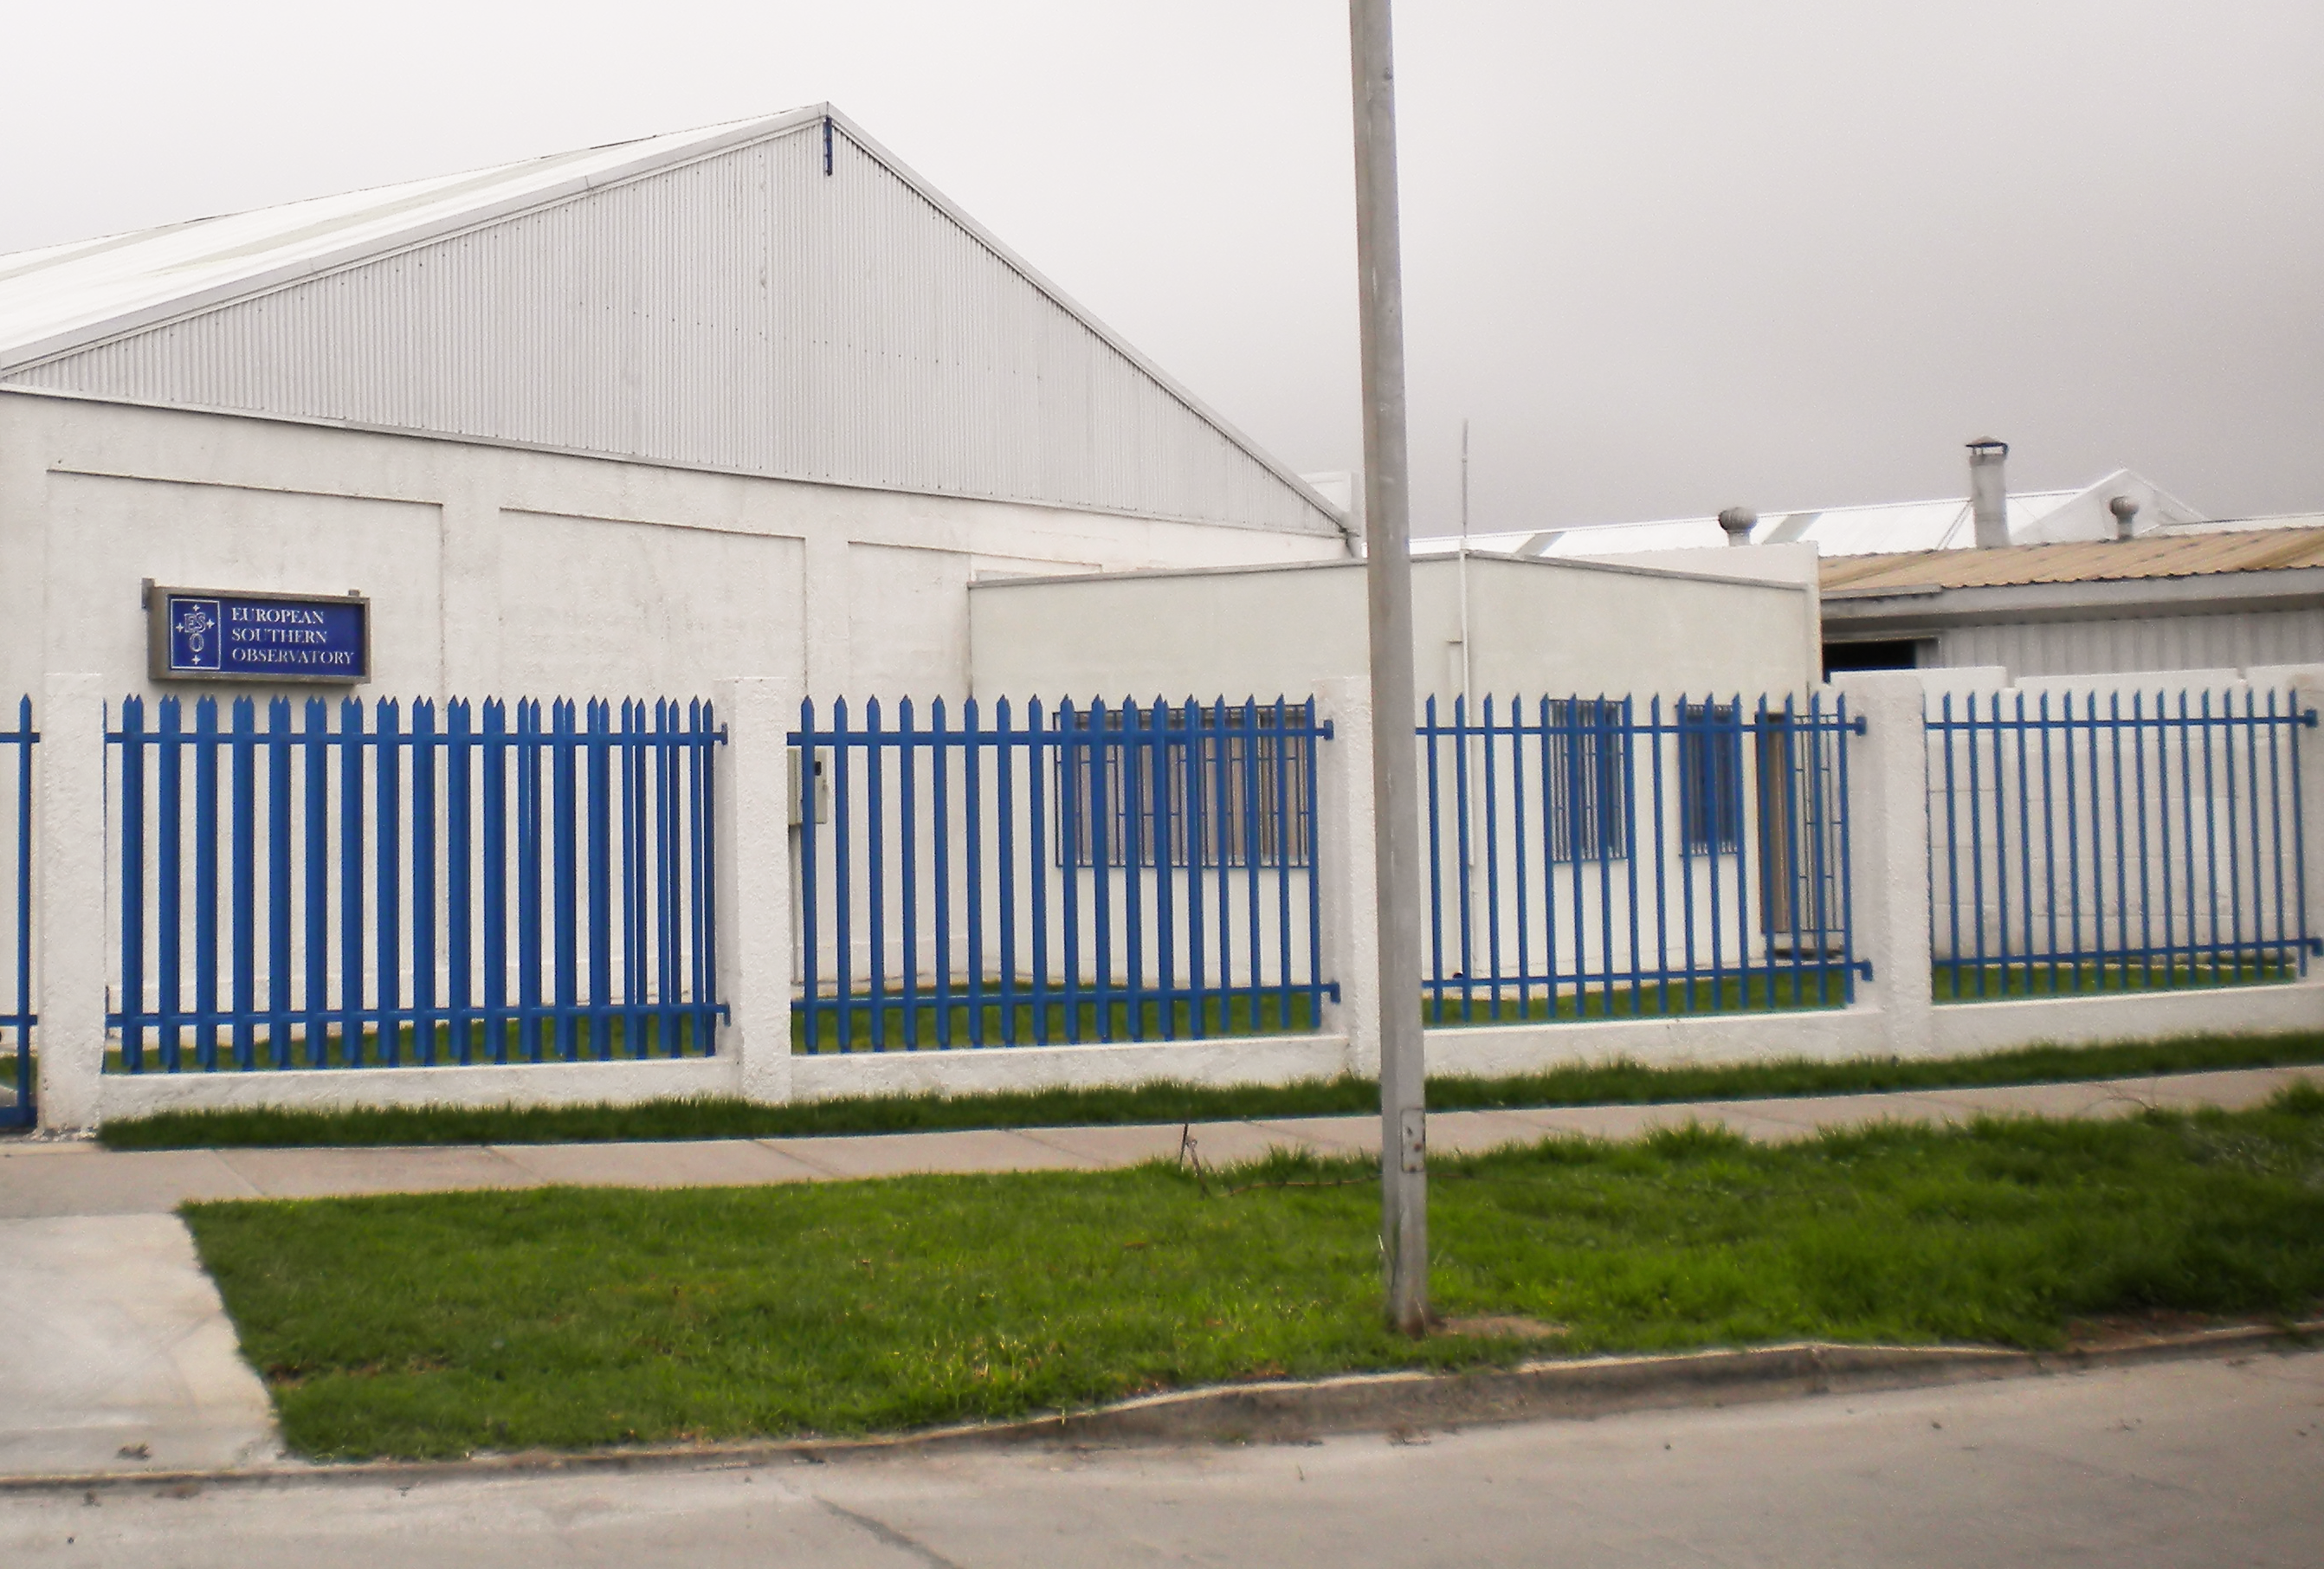

La Serena Office

Image of the ESO Office in La Serena. The office serves as an administrative facility between La Silla and the rest of the sites in Chile. La Serena is located 471 km north of Santiago, next to Coquimbo harbour. Together the cities form a conurbation that is one of the most important metropolitan areas in Chile.

Credit: ESO